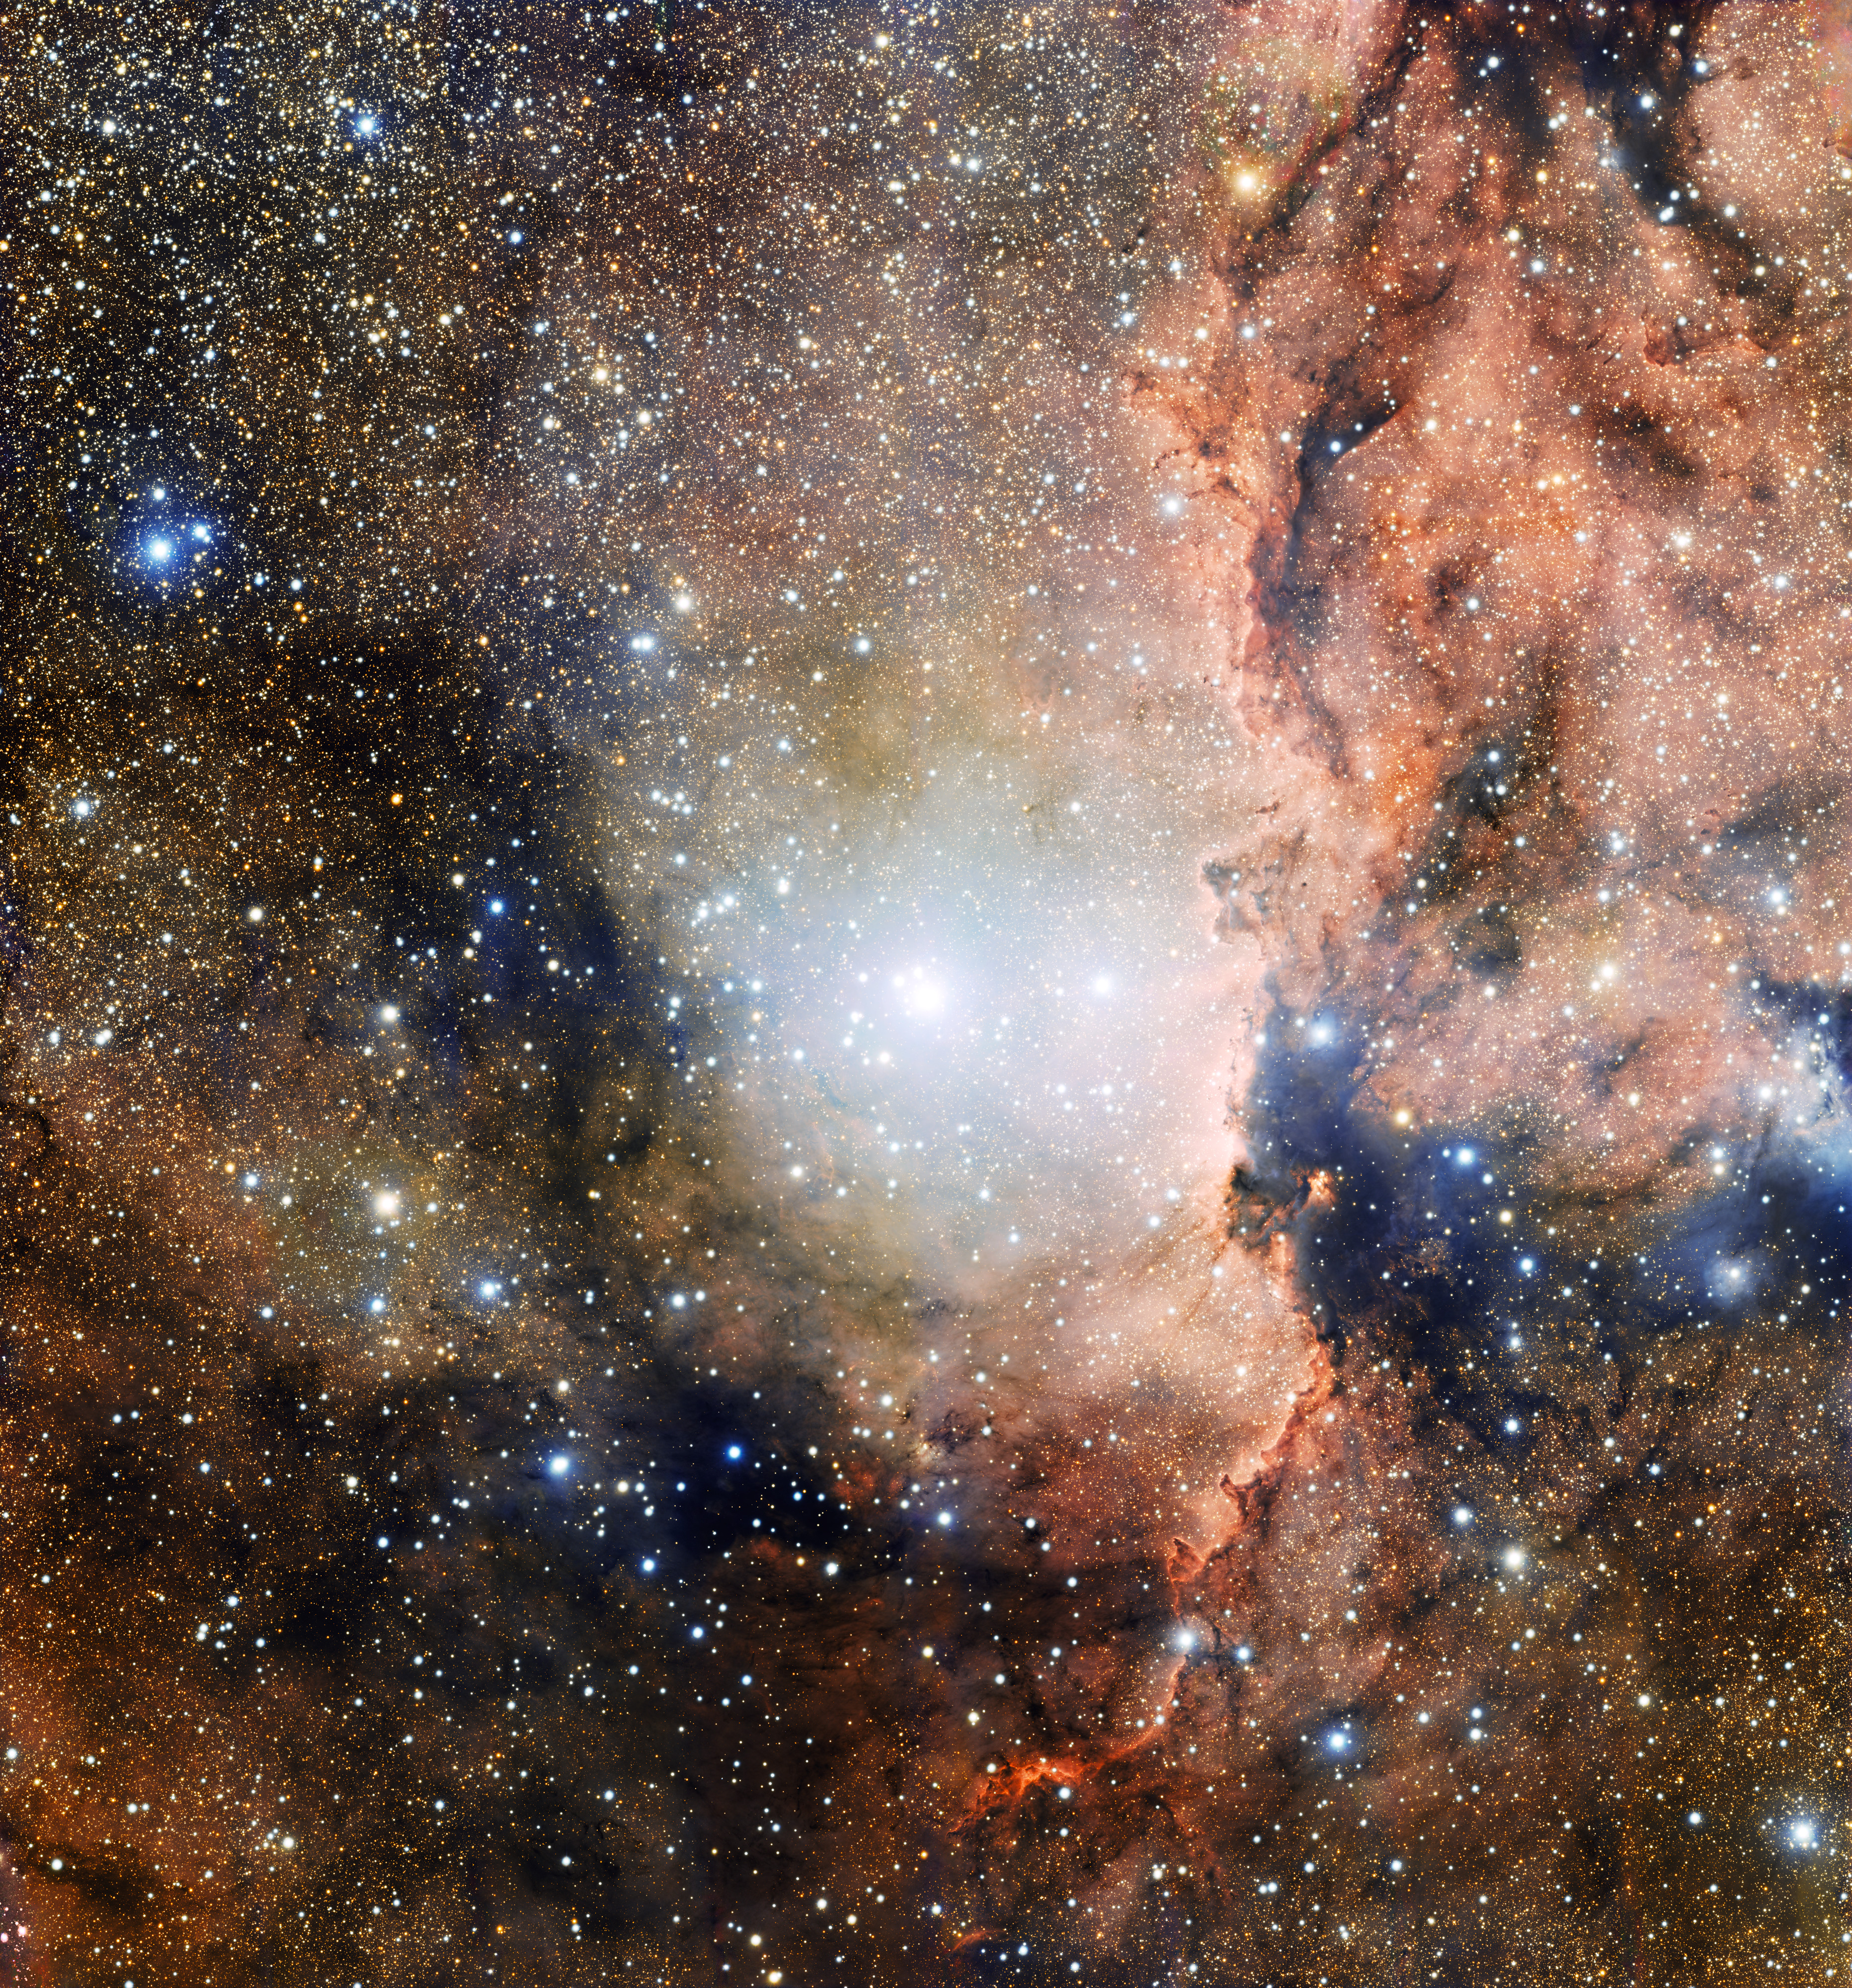

Star cluster NGC 6193 and nebula NGC 6188

This image, taken by OmegaCAM on the VLT Survey Telescope at Paranal Observatory, shows a section of the Ara OB1 stellar association. In the centre of the image is the young open cluster NGC 6193, and to the right is the emission nebula NGC 6188, illuminated by the ionising radiation emitted by the brightest nearby stars.

Credit: ESO